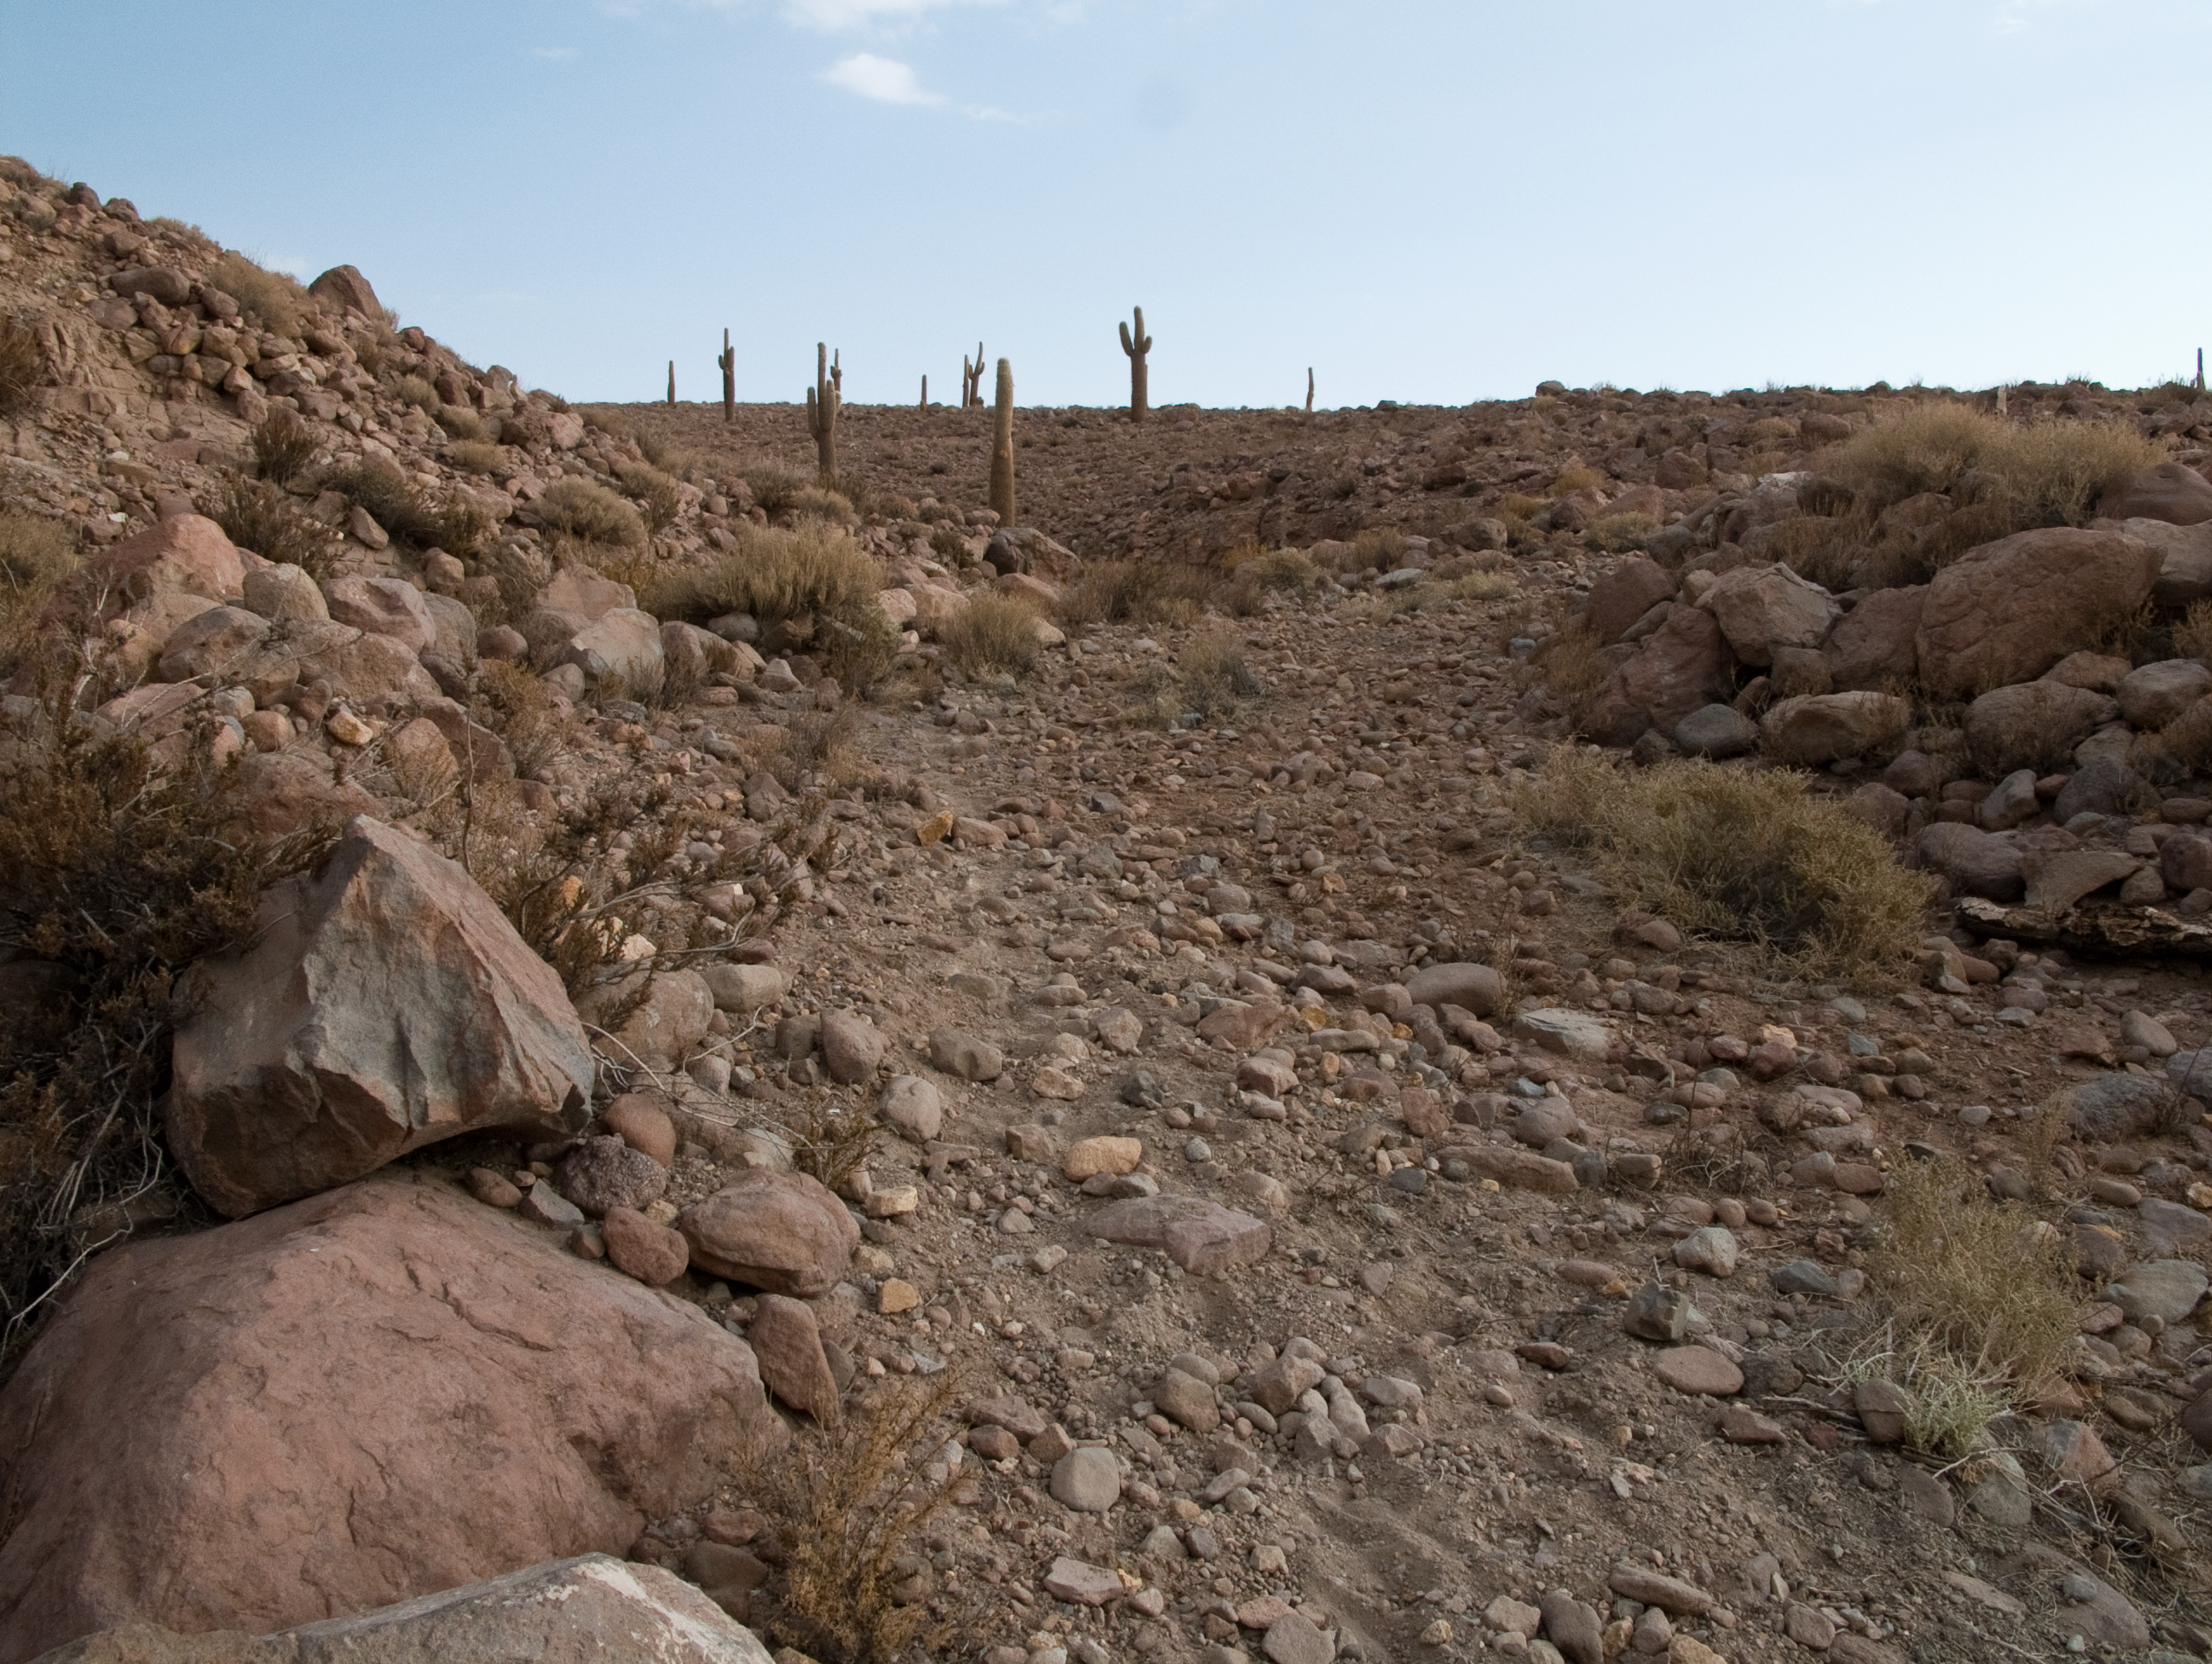

Giant cacti at the ALMA site

This arid area on the slope of the Andes range of the II Region of Chile surprisingly shows a considerable richness in terms of flora and fauna. In the range of altitudes between 3000 and 4000 metres, the ALMA site is densely populated by giant cacti scientifically named Echinopsis Atacamensis and popularly known as “Cardones”. Although they grow very slowly, they can reach the impressive height of 9 m. They have white flowers and comestible fruits but they were massively exploited in the past for their wood, used for construction and handcraft. Today they are protected species and the ALMA project has actively cooperated in their conservation. ALMA, the Atacama Large Millimeter/submillimeter Array, is the largest astronomical project in existence. The ALMA Project is strongly committed to the protection of the historical and environmental heritage of this unique region.

Credit: ALMA (ESO/NAOJ/NRAO)